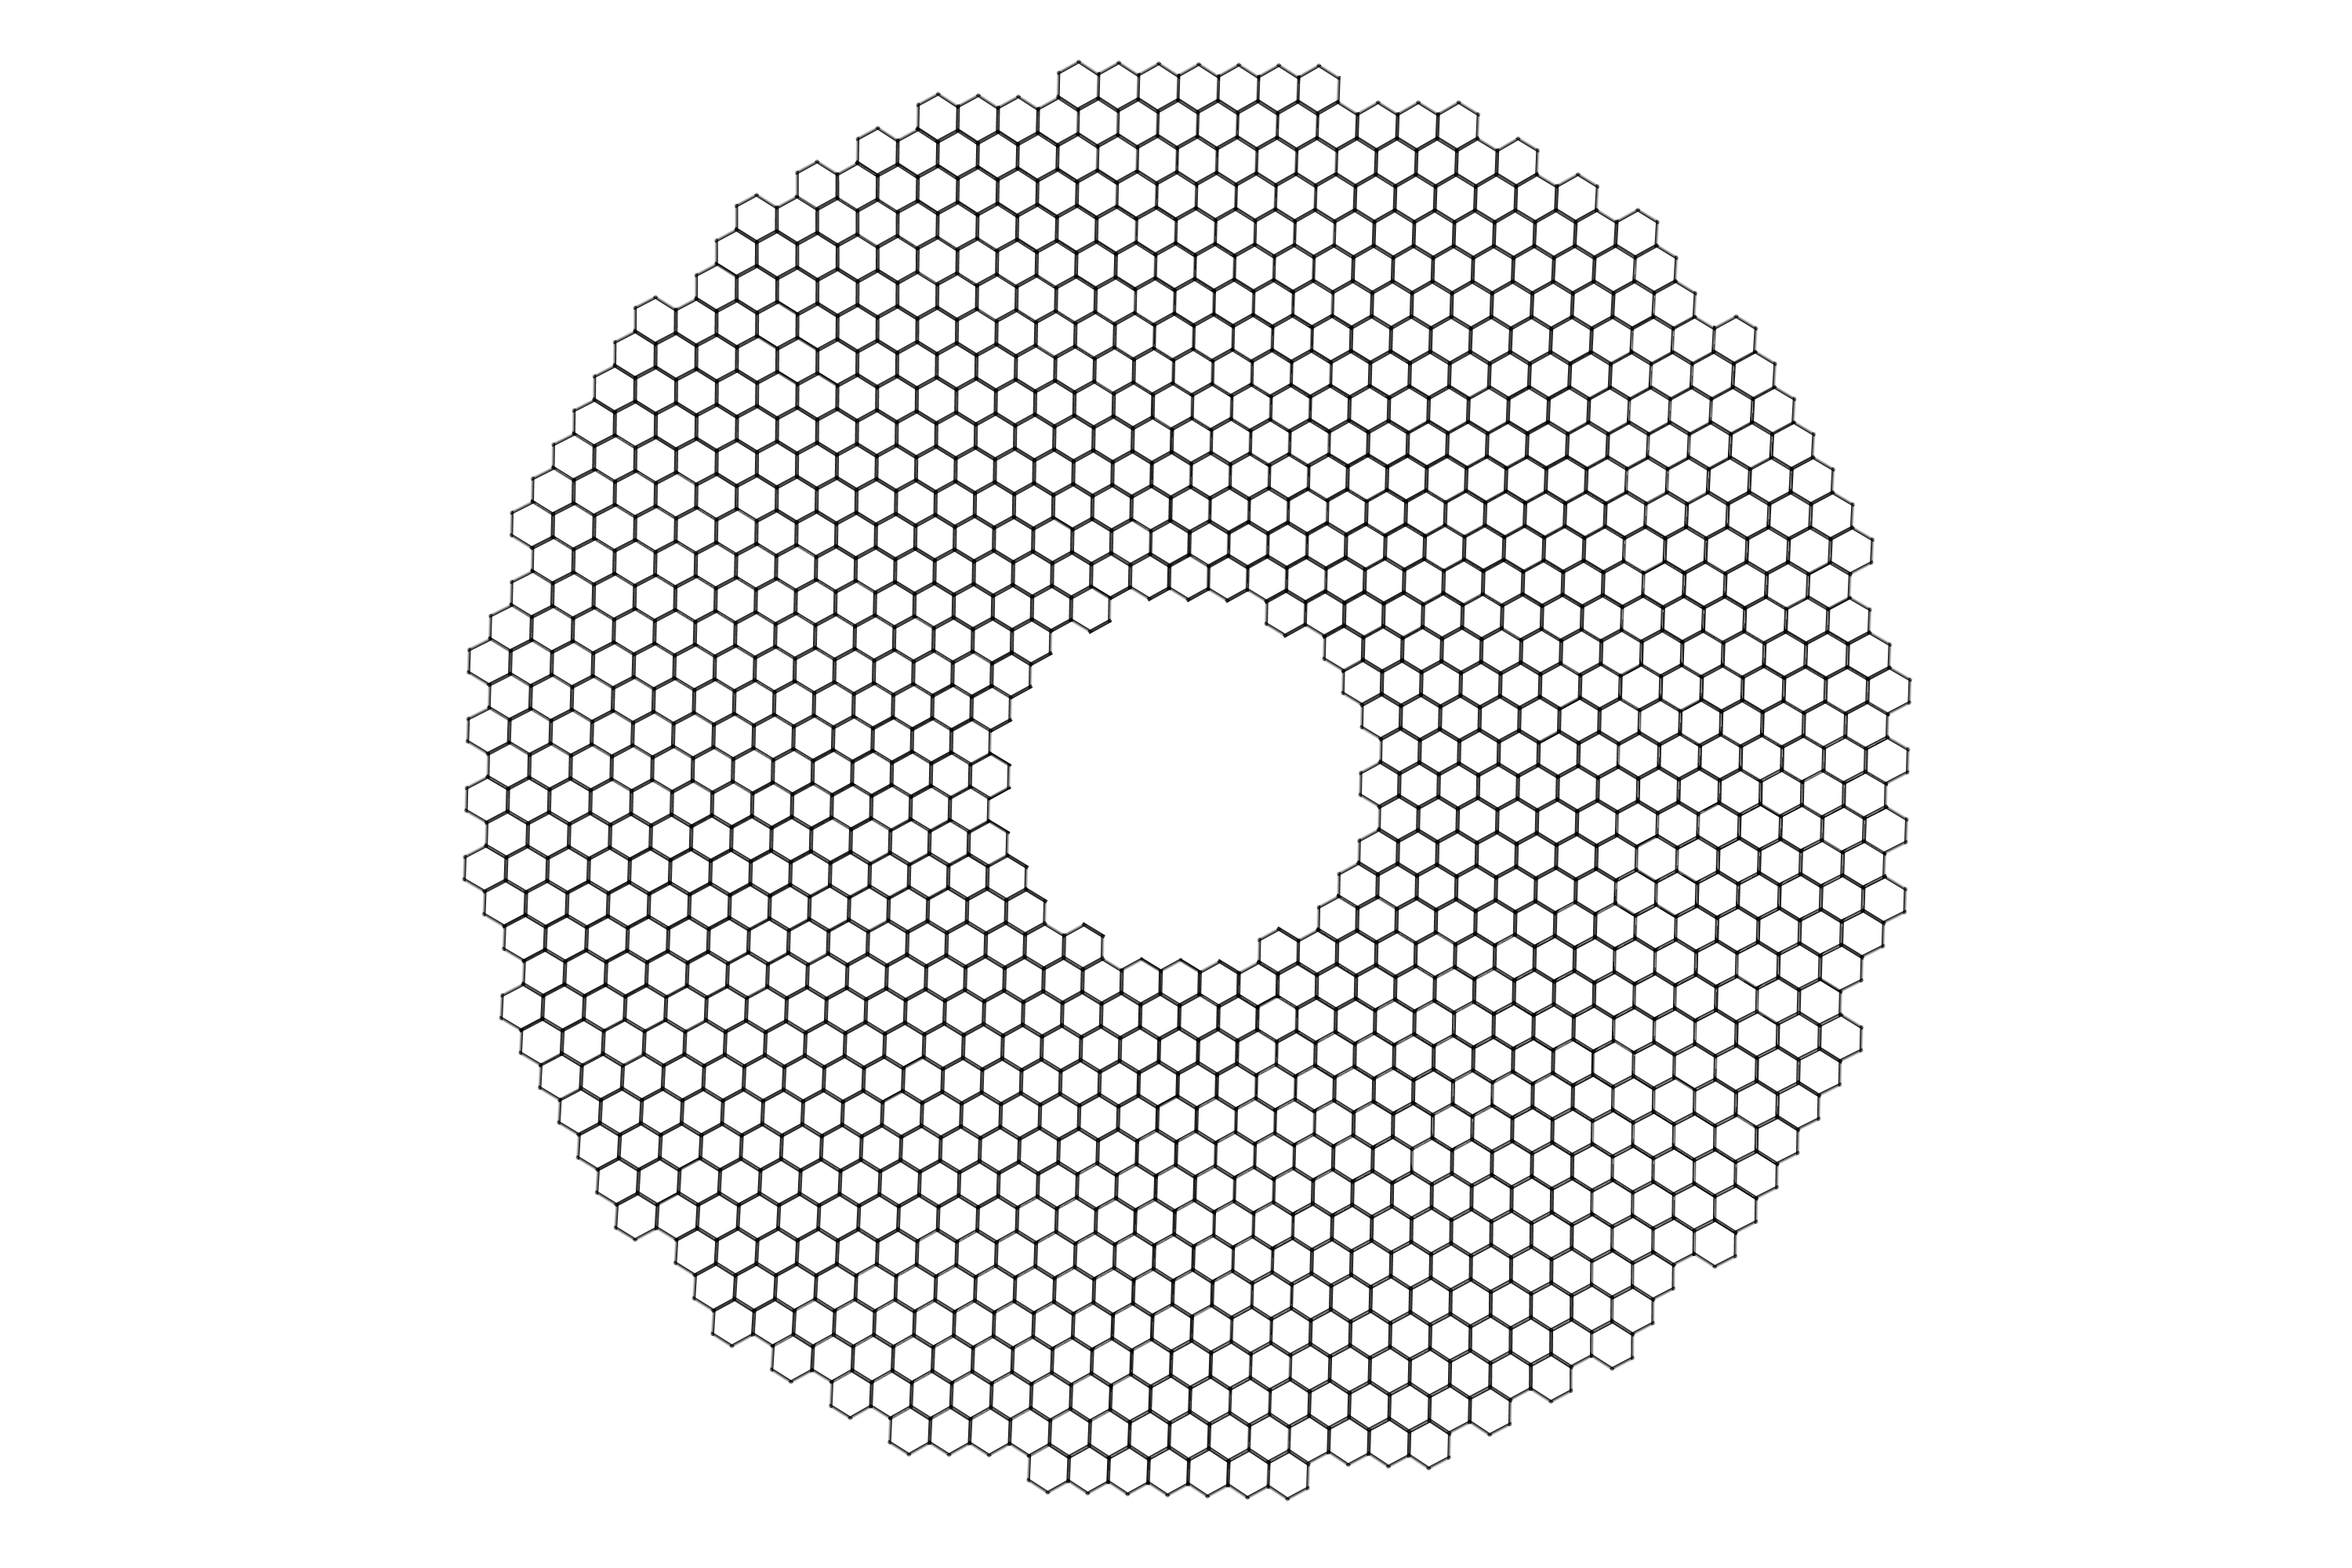

The ELT primary mirror

The 40-metre-class primary mirror of the Extremely Large Telescope will consist of almost 800 hexagonal segments, each 1.4 metres wide, but only 50 mm thick.

Credit: ESO